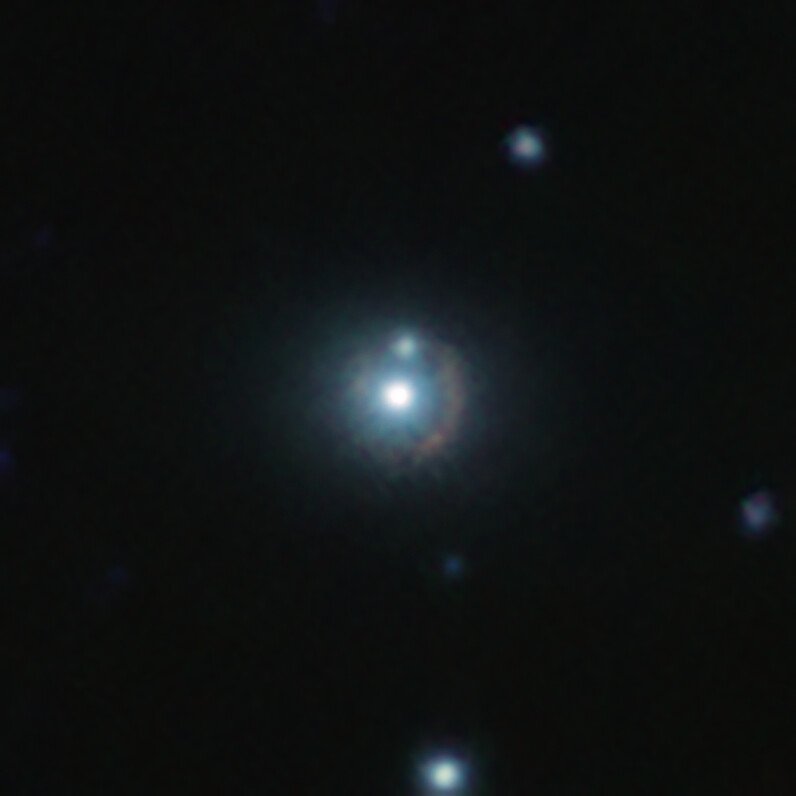

An infrared view of the 9io9 galaxy

This infrared image shows the distant galaxy 9io9, seen here as a reddish arc curved around a bright nearby galaxy. This nearby galaxy acts as a gravitational lens: its mass curves spacetime around it, bending lightrays coming from 9io9 in the background, hence its distorted shape. This colour view results from combining infrared images taken with ESO’s Visible and Infrared Survey Telescope for Astronomy (VISTA) in Chile and the Canada France Hawaii Telescope (CFHT) in the US.

Credit: ESO/J. Geach et al